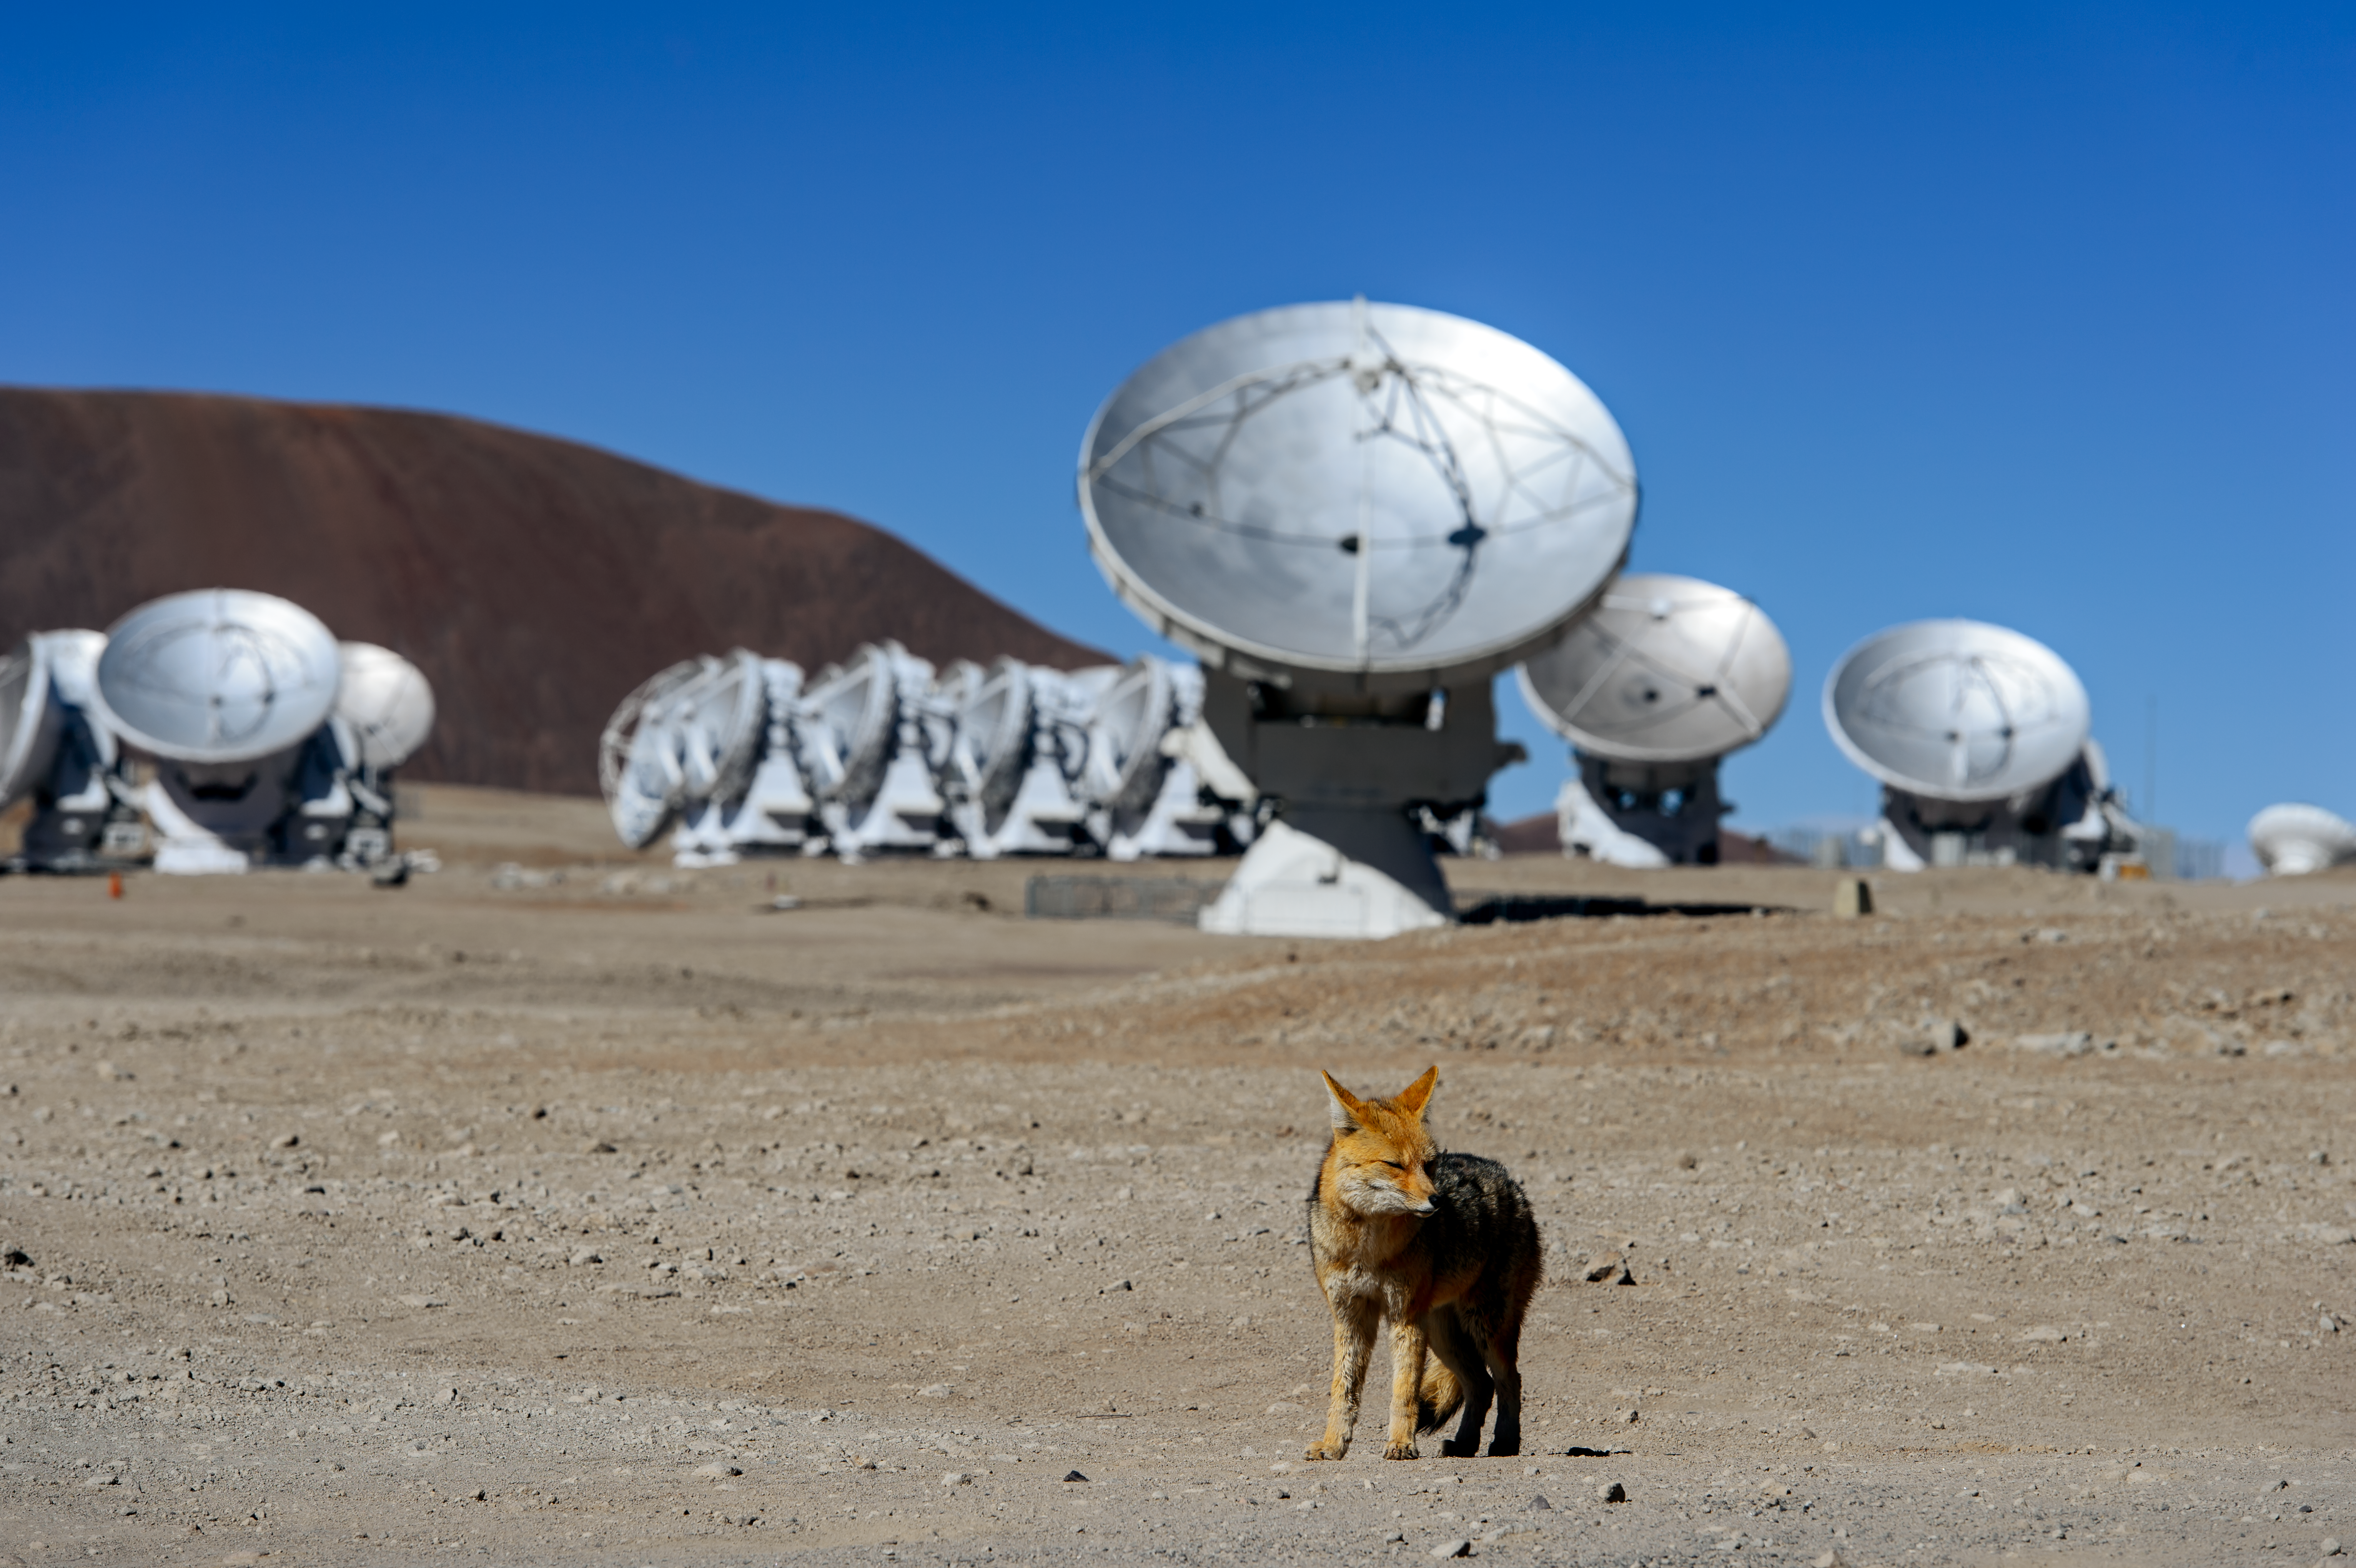

Fox at the ALMA Observatory

This fox lives at the ALMA Antenna Operation Site, about 5000 metres above sea level, in the Chajnantor plateau, Chile. Several antennas of ALMA are visible in the background.

The Andean foxes are a common sight at all ESO observatories.

Credit: A. Caproni/ESO